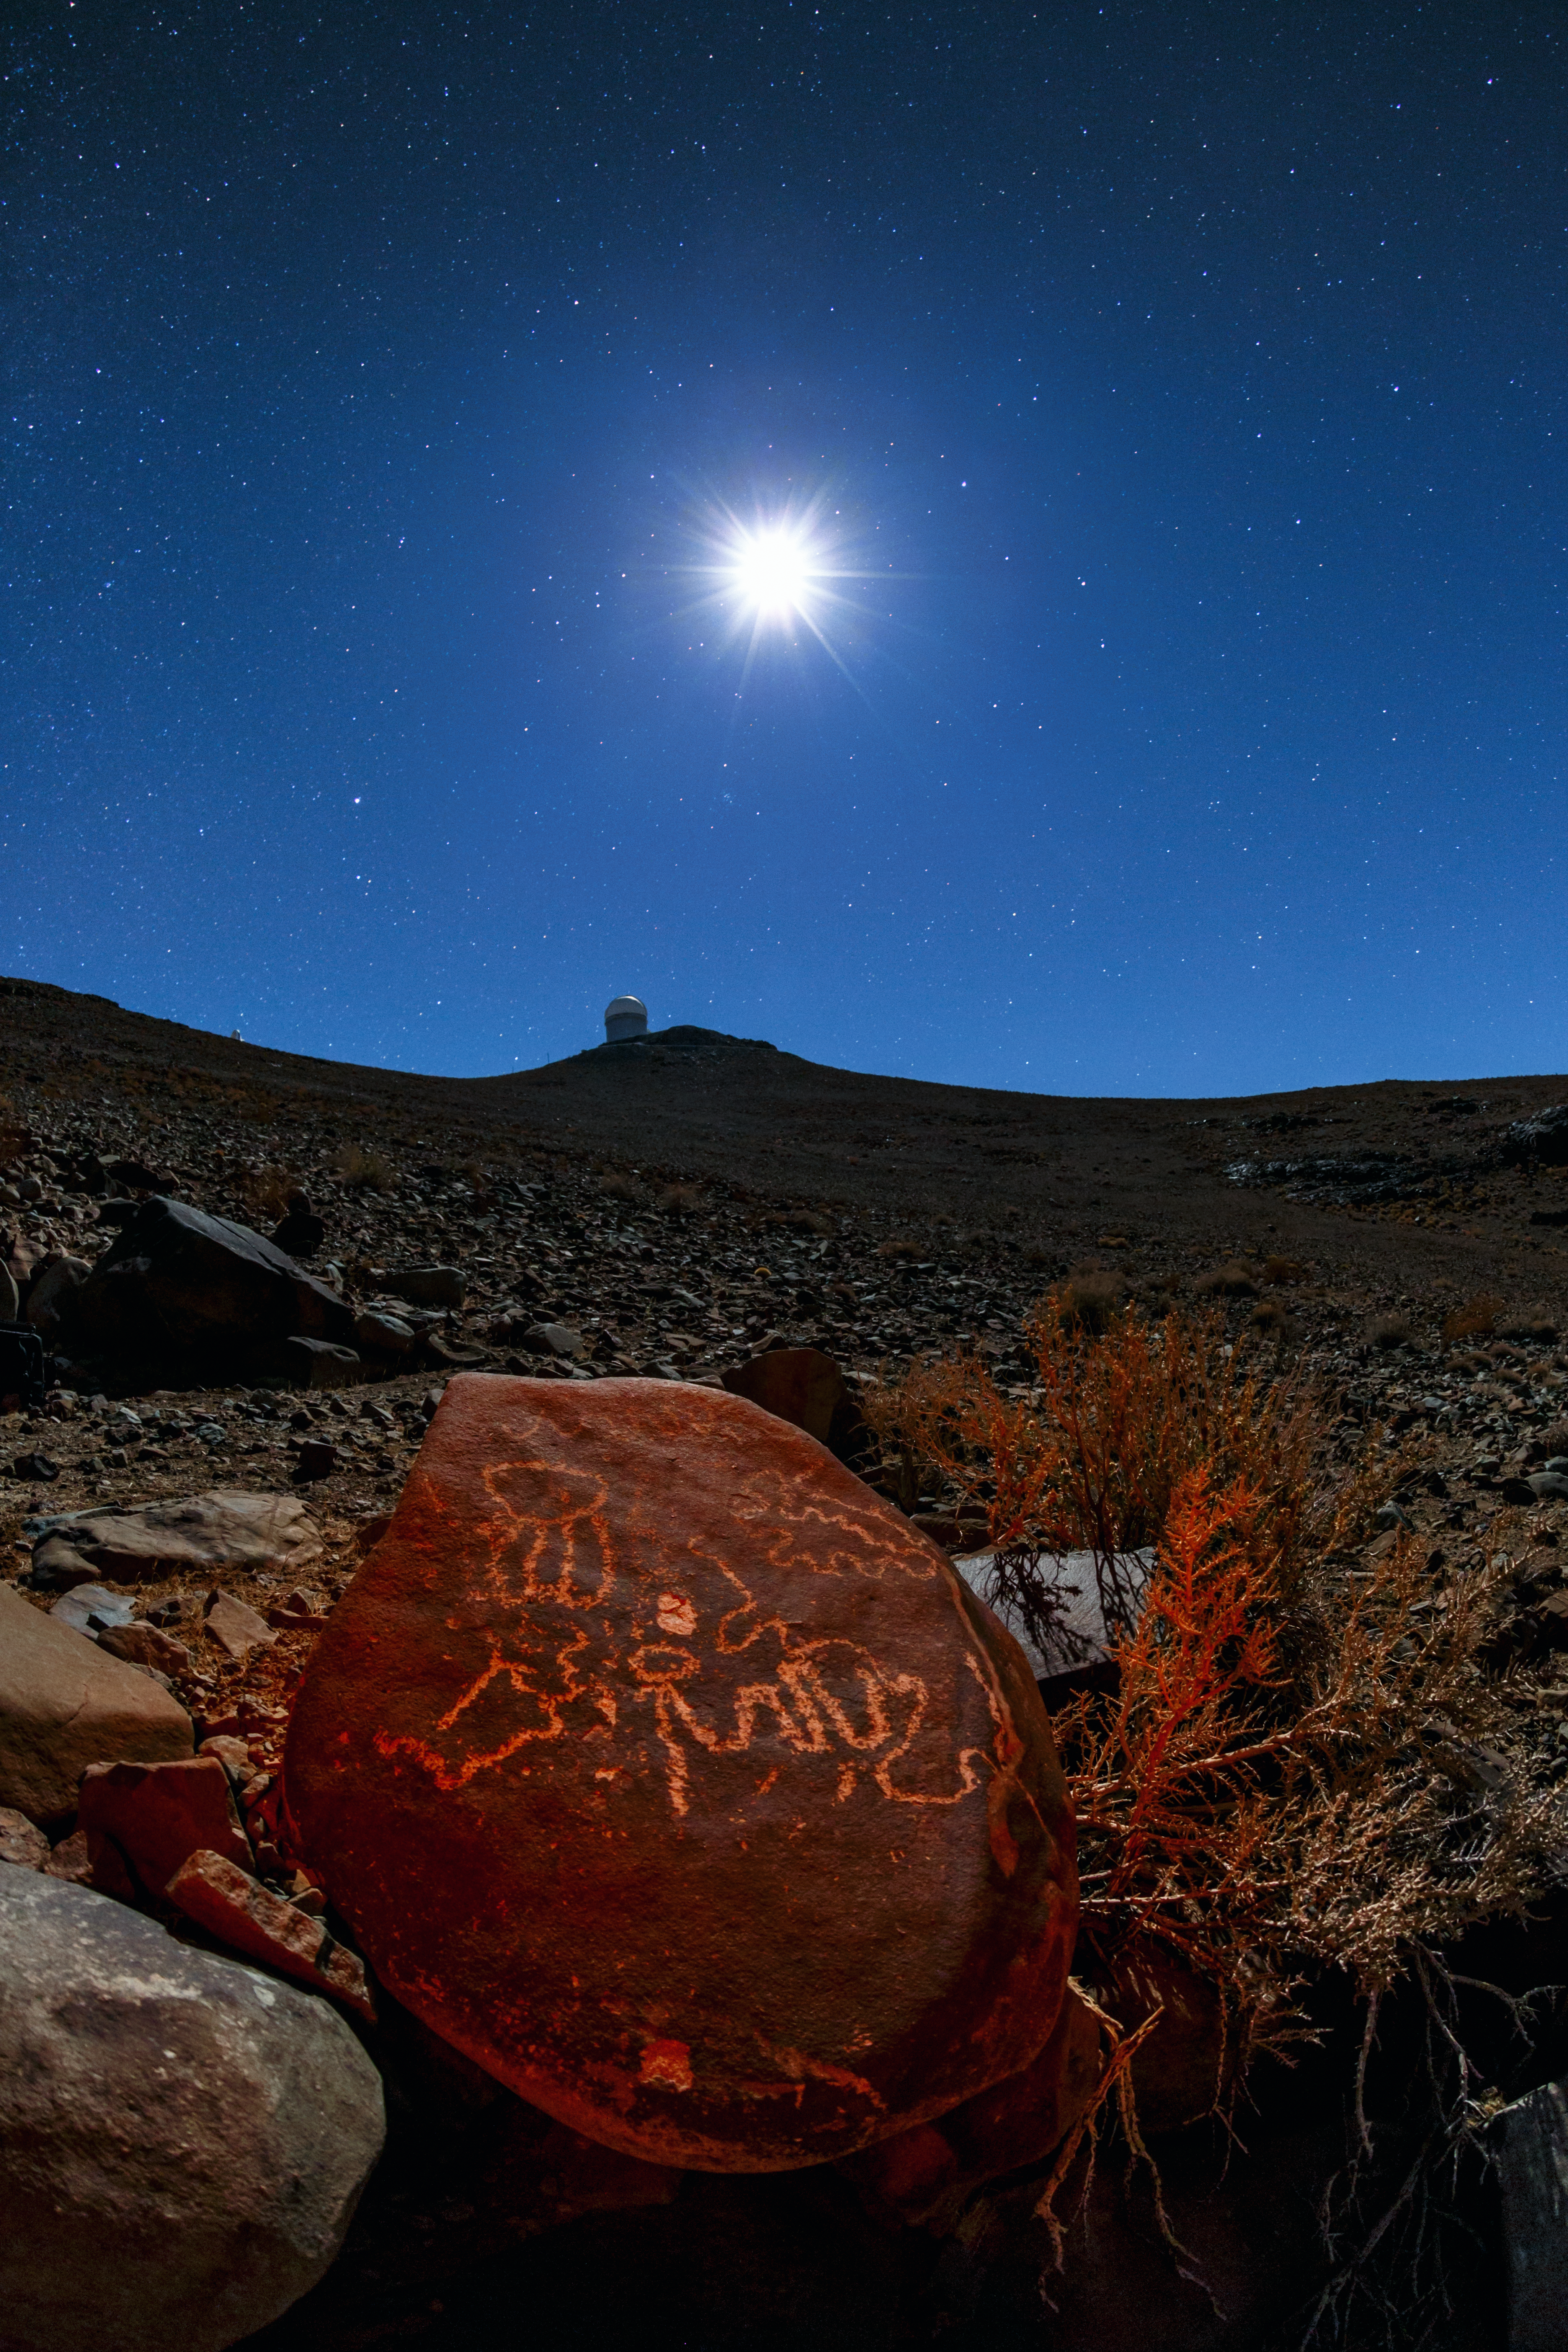

Signatures from the past

This picture shows the ESO 3.6-metre telescope, located at the La Silla Observatory in Chile. The night sky overhead is dominated by the Moon, which shines so brightly that illuminates the scene fully.

The most dominant feature of this image is the red rock in the foreground. It is marked with prehistoric engravings — signatures from the region’s past. Several such engravings can be found around La Silla, but this particular rock is part of the richest site in the area.

A complete photographic and topographic survey of these engravings was carried out in 1990. The carved rocks predominantly depict scenes involving men and animals, as well as mysterious geometrical figures. It is believed that these engravings originate from the El Molle complex — the first culture in the north of Chile. Geologists believe that the first millennium of our era experienced a lot more rainfall than it does today, allowing parts of the Atacama Desert to support various civilised cultures.

Credit: ESO/B. Tafreshi (twanight.org)